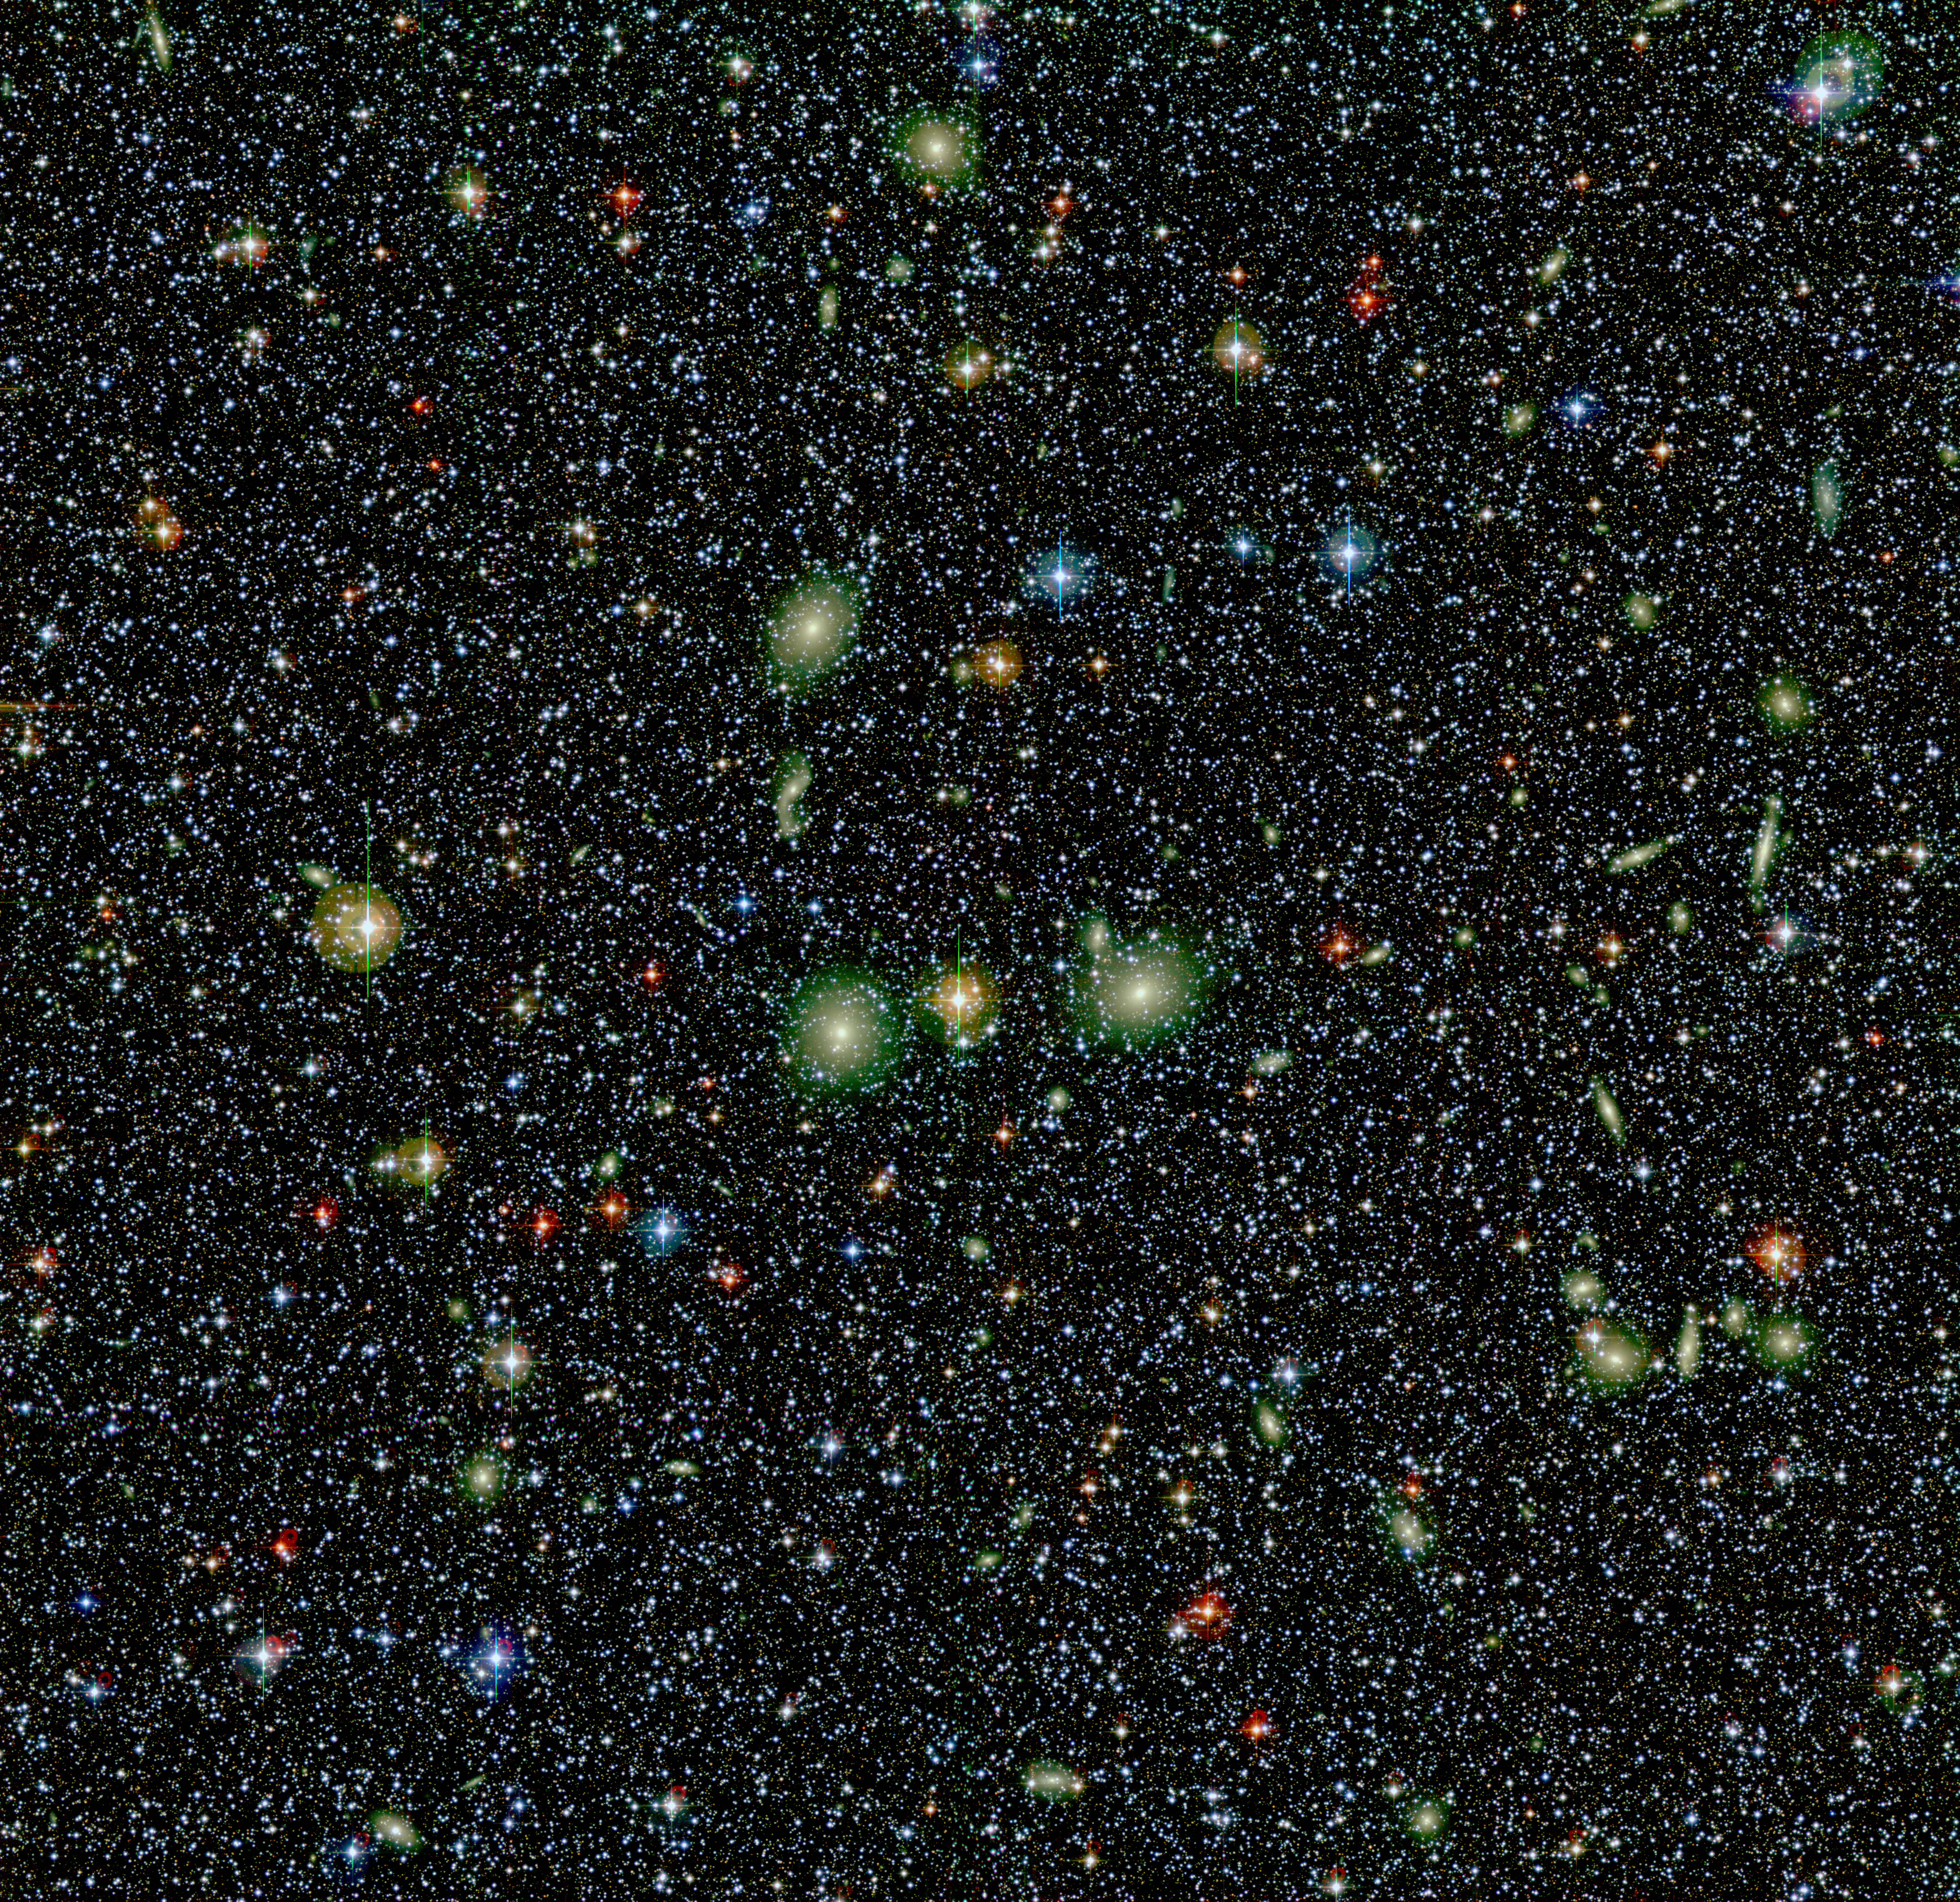

View towards the Great Attractor

This image covers a field of 0.5° x 0.5° in the Southern constellation of Norma (The Level) and in the direction of the "Great Attractor". This region is at an angular distance of about 7° from the main plane of the Milky Way, i.e. less than 15 times the width of the image shown. In this colour composite, the foreground stars in the Milky Way mostly appear as whitish spots (the "crosses" around some of the brighter stars are caused by reflections in the telescope optics). Many background galaxies are also seen. They form a huge cluster (ACO 3627) with a number of bright galaxies near the center — they stand out by their larger size and yellowish colour. In order to facilitate transport over the Web, this image has been compressed by a factor of four from its original size (8500 x 8250 pixels). North is up and East is left.

Five exposures each were made in blue (B-band filter; 5 x 300 sec), red (R-band filter; 5 x 180 sec) and near-infrared (narrow-band filter centered at 816 nm; 5 x 240 sec) light and combined into a false-colour composite by using blue, green, and red colour for the three images, respectively. A logarithmic intensity scale is used to better show the inner as well as the outer regions of the galaxies in this field.

Credit: ESO